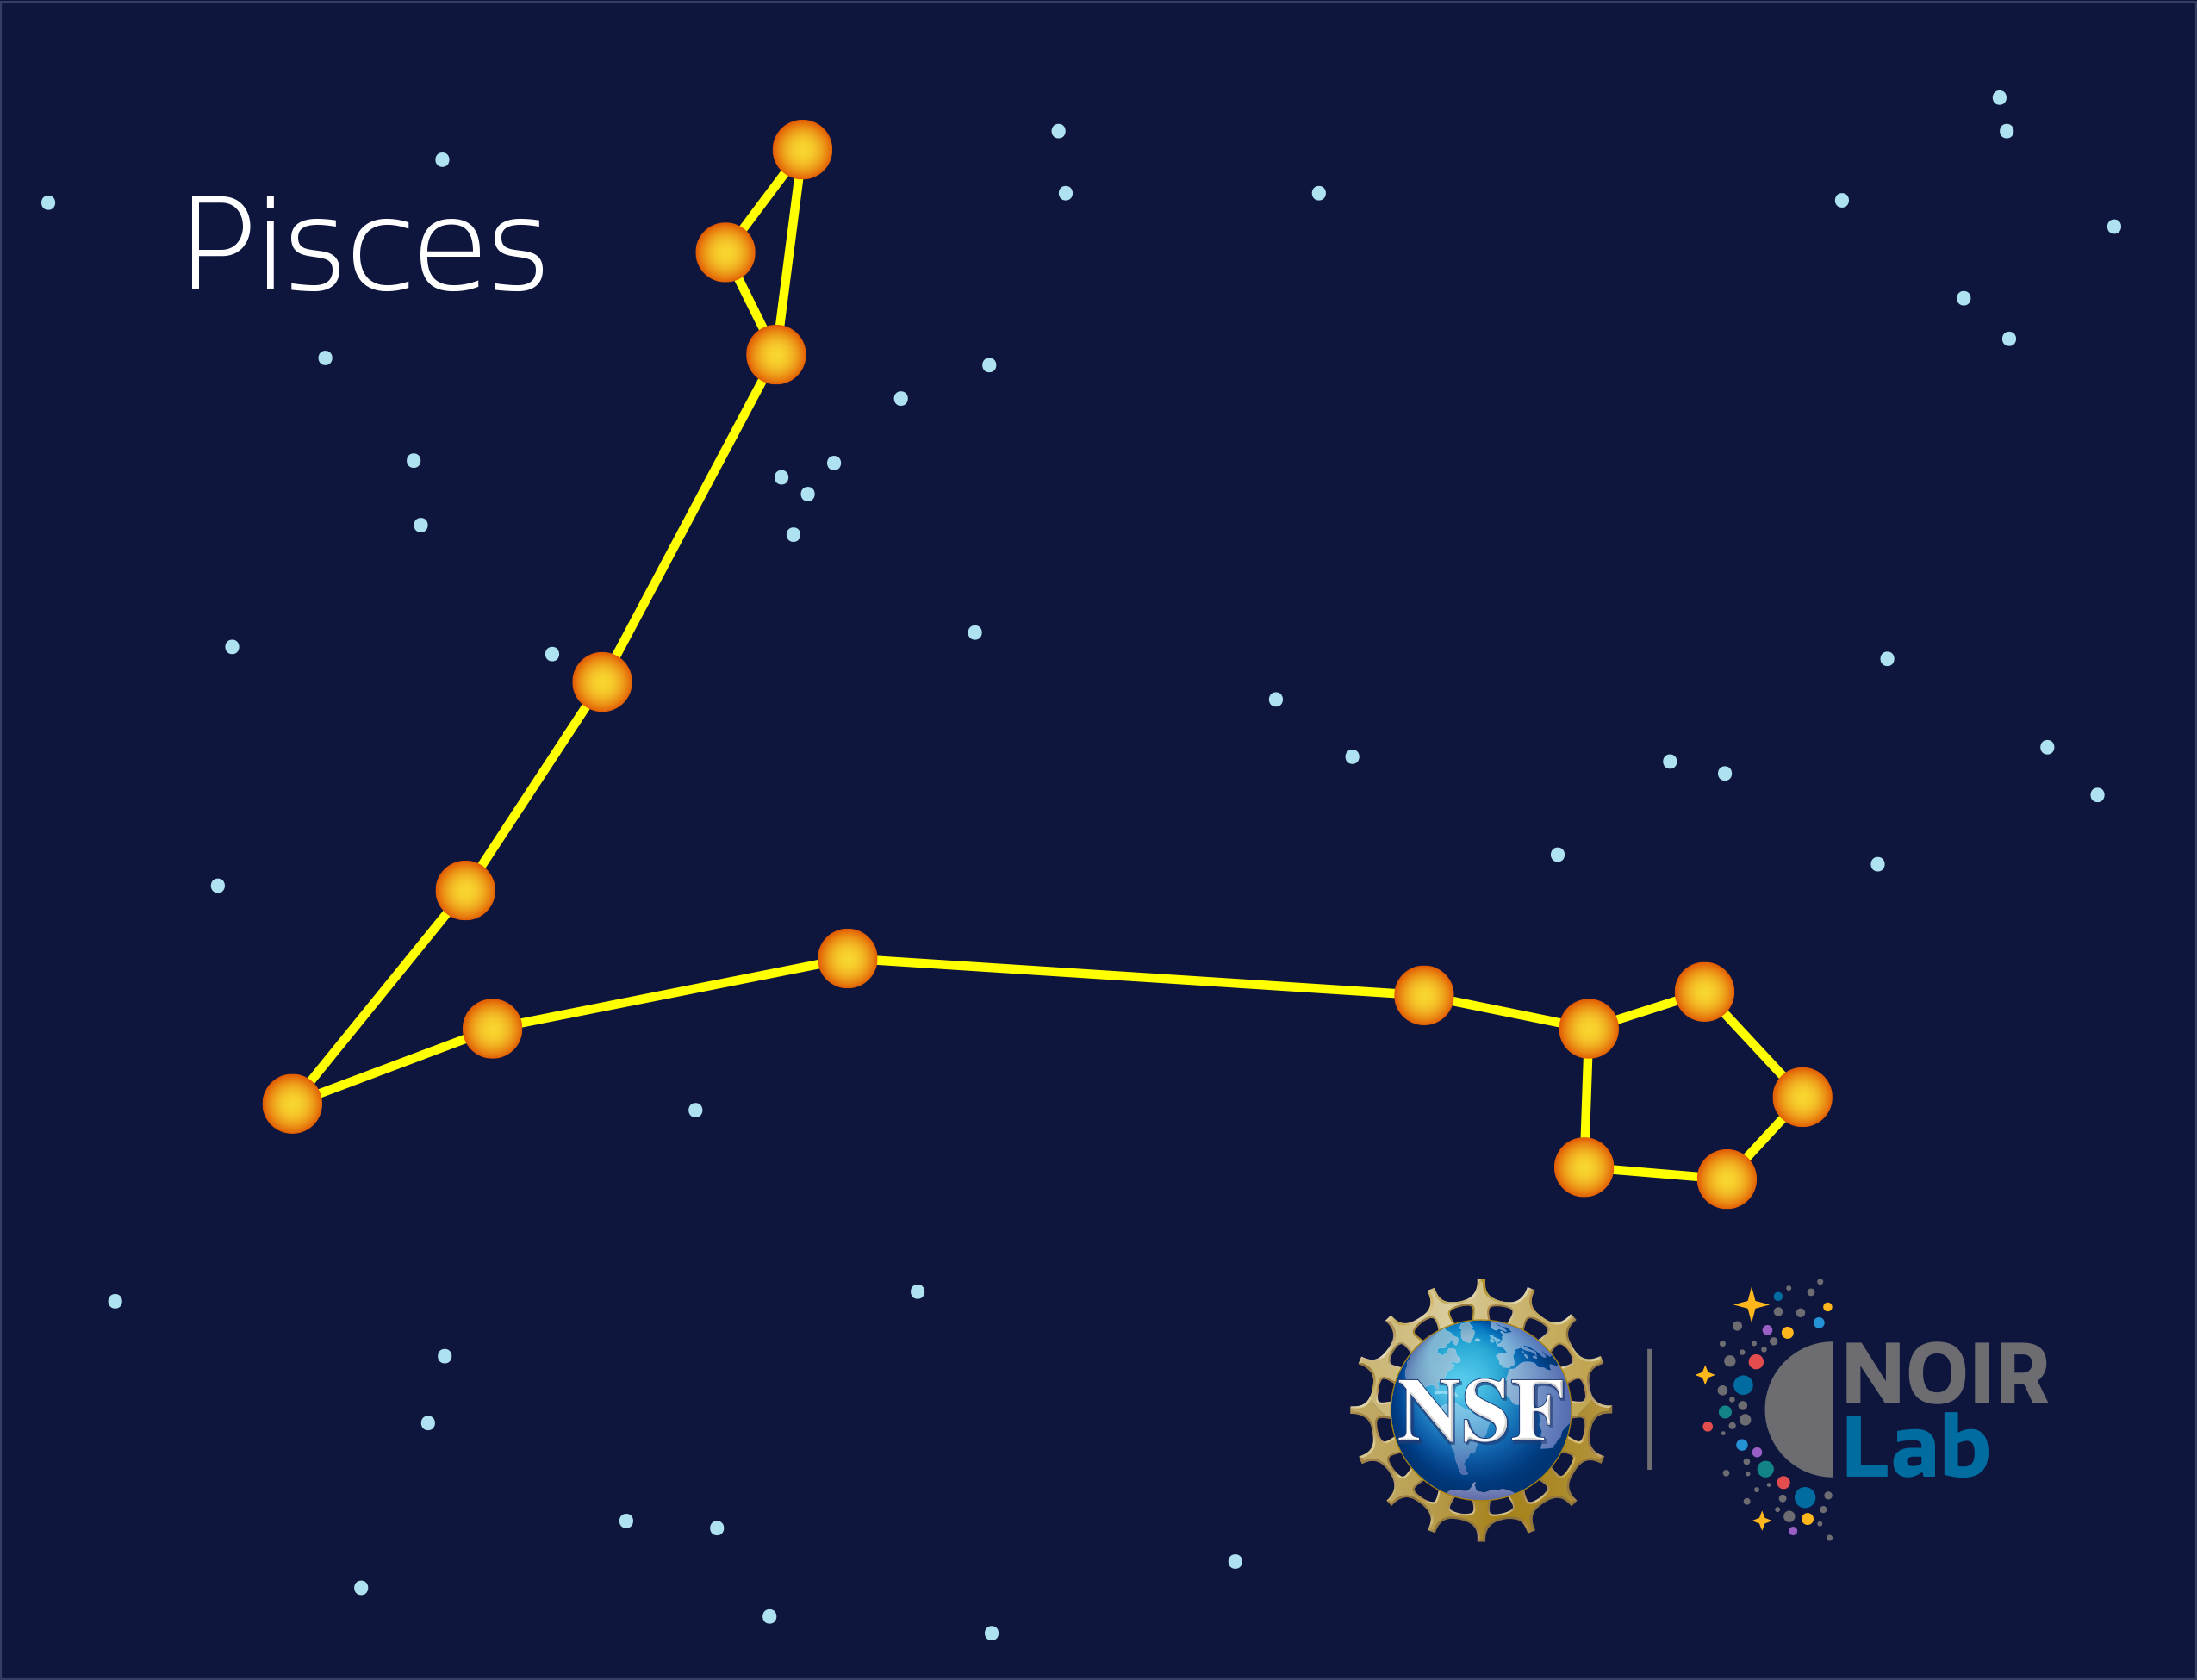

Pisces

Credit: NOIRLab